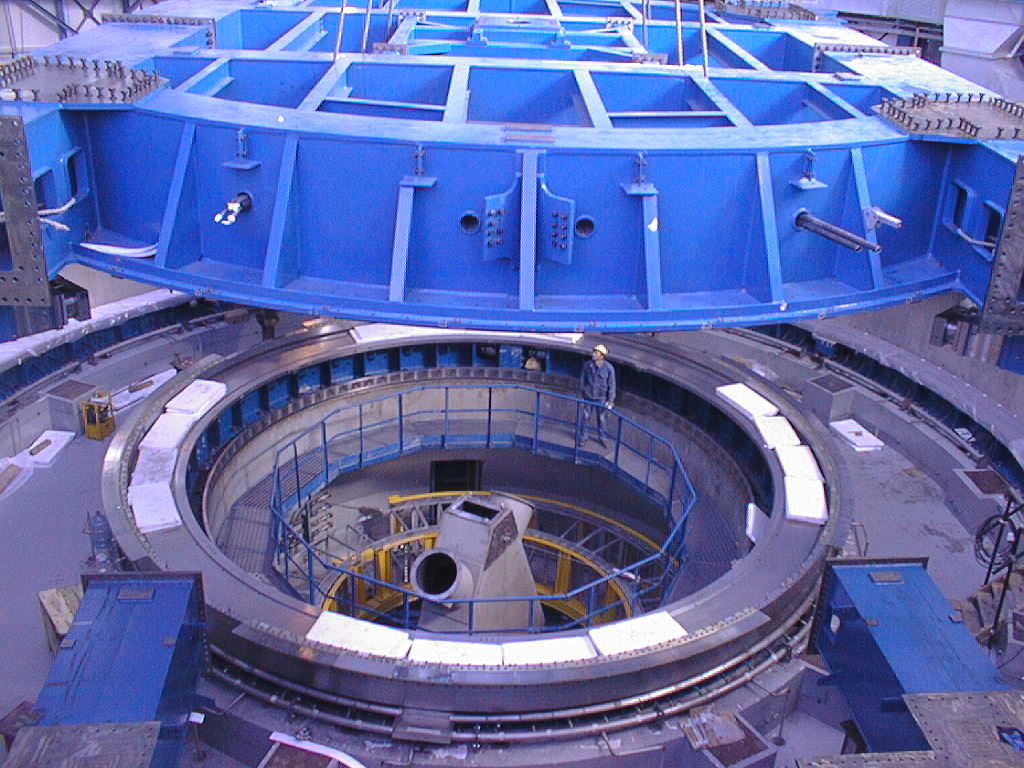

UT4 azimuth baseframe

The UT4 azimuth baseframe is lowered unto the circular base support with hydrostatic bearings that move on the tracks below.

Credit: ESO